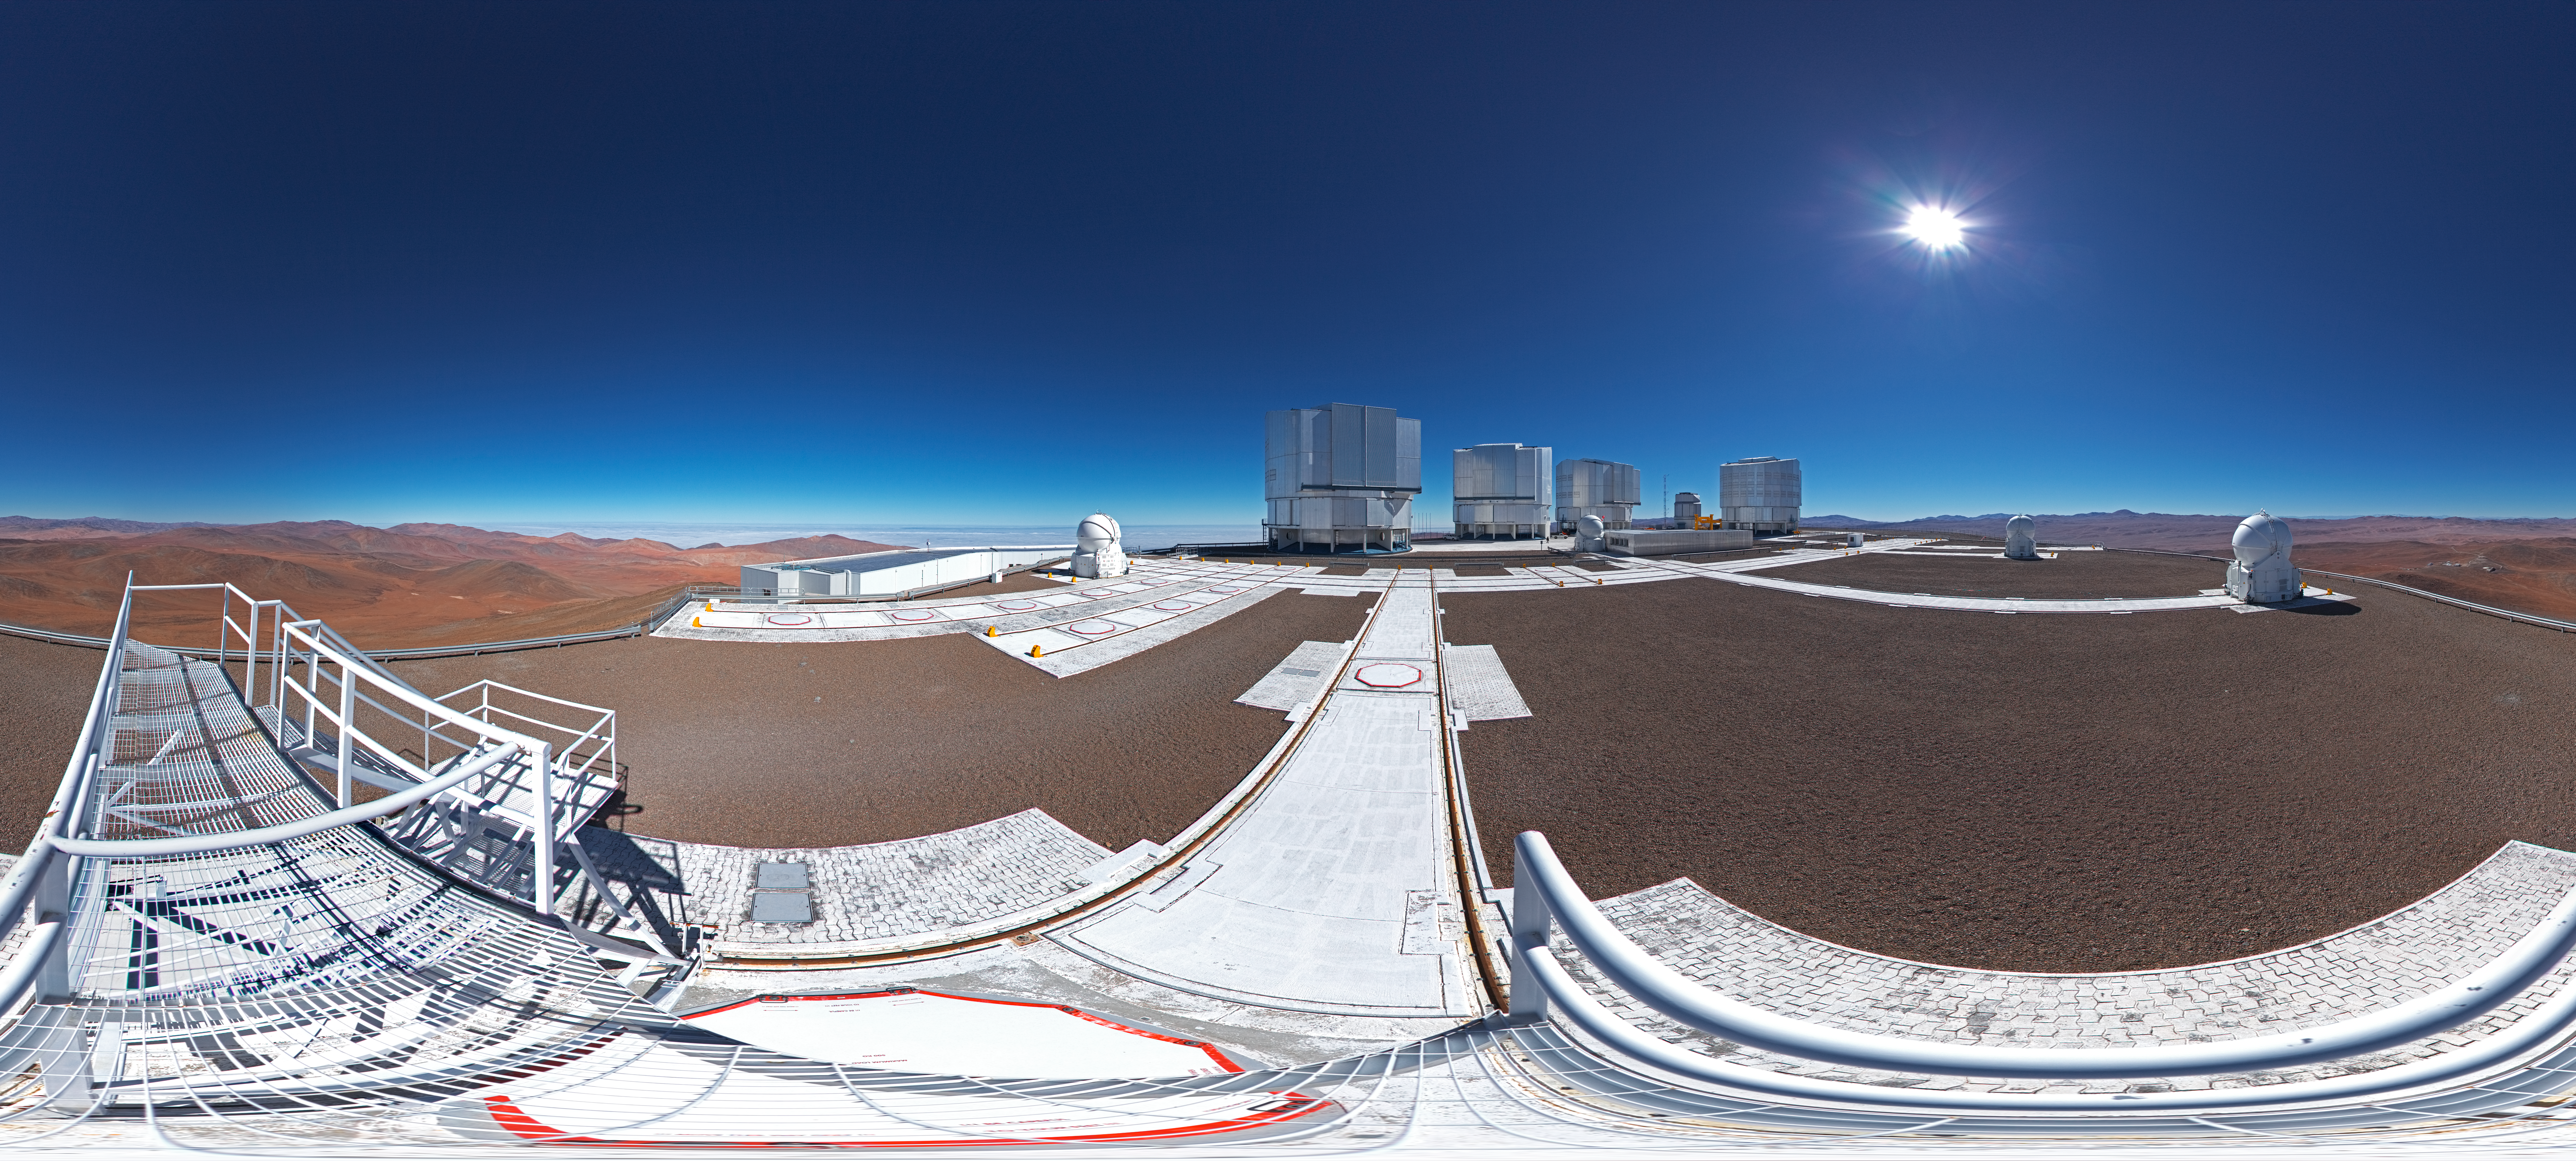

ESO’s Very Large Telescope array

This 360 degree panorama shot shows ESO’s Very Large Telescope array on top of the 2600-metre-high Cerro Paranal in the Chilean Atacama Desert. The largest structures are the enclosures of the four 8.2-metre Unit Telescopes of the VLT, the low lying building is the VLT Interferometer (VLTI) laboratory and the spherical structures are the 1.8-metre Auxiliary Telescopes.

Credit: ESO